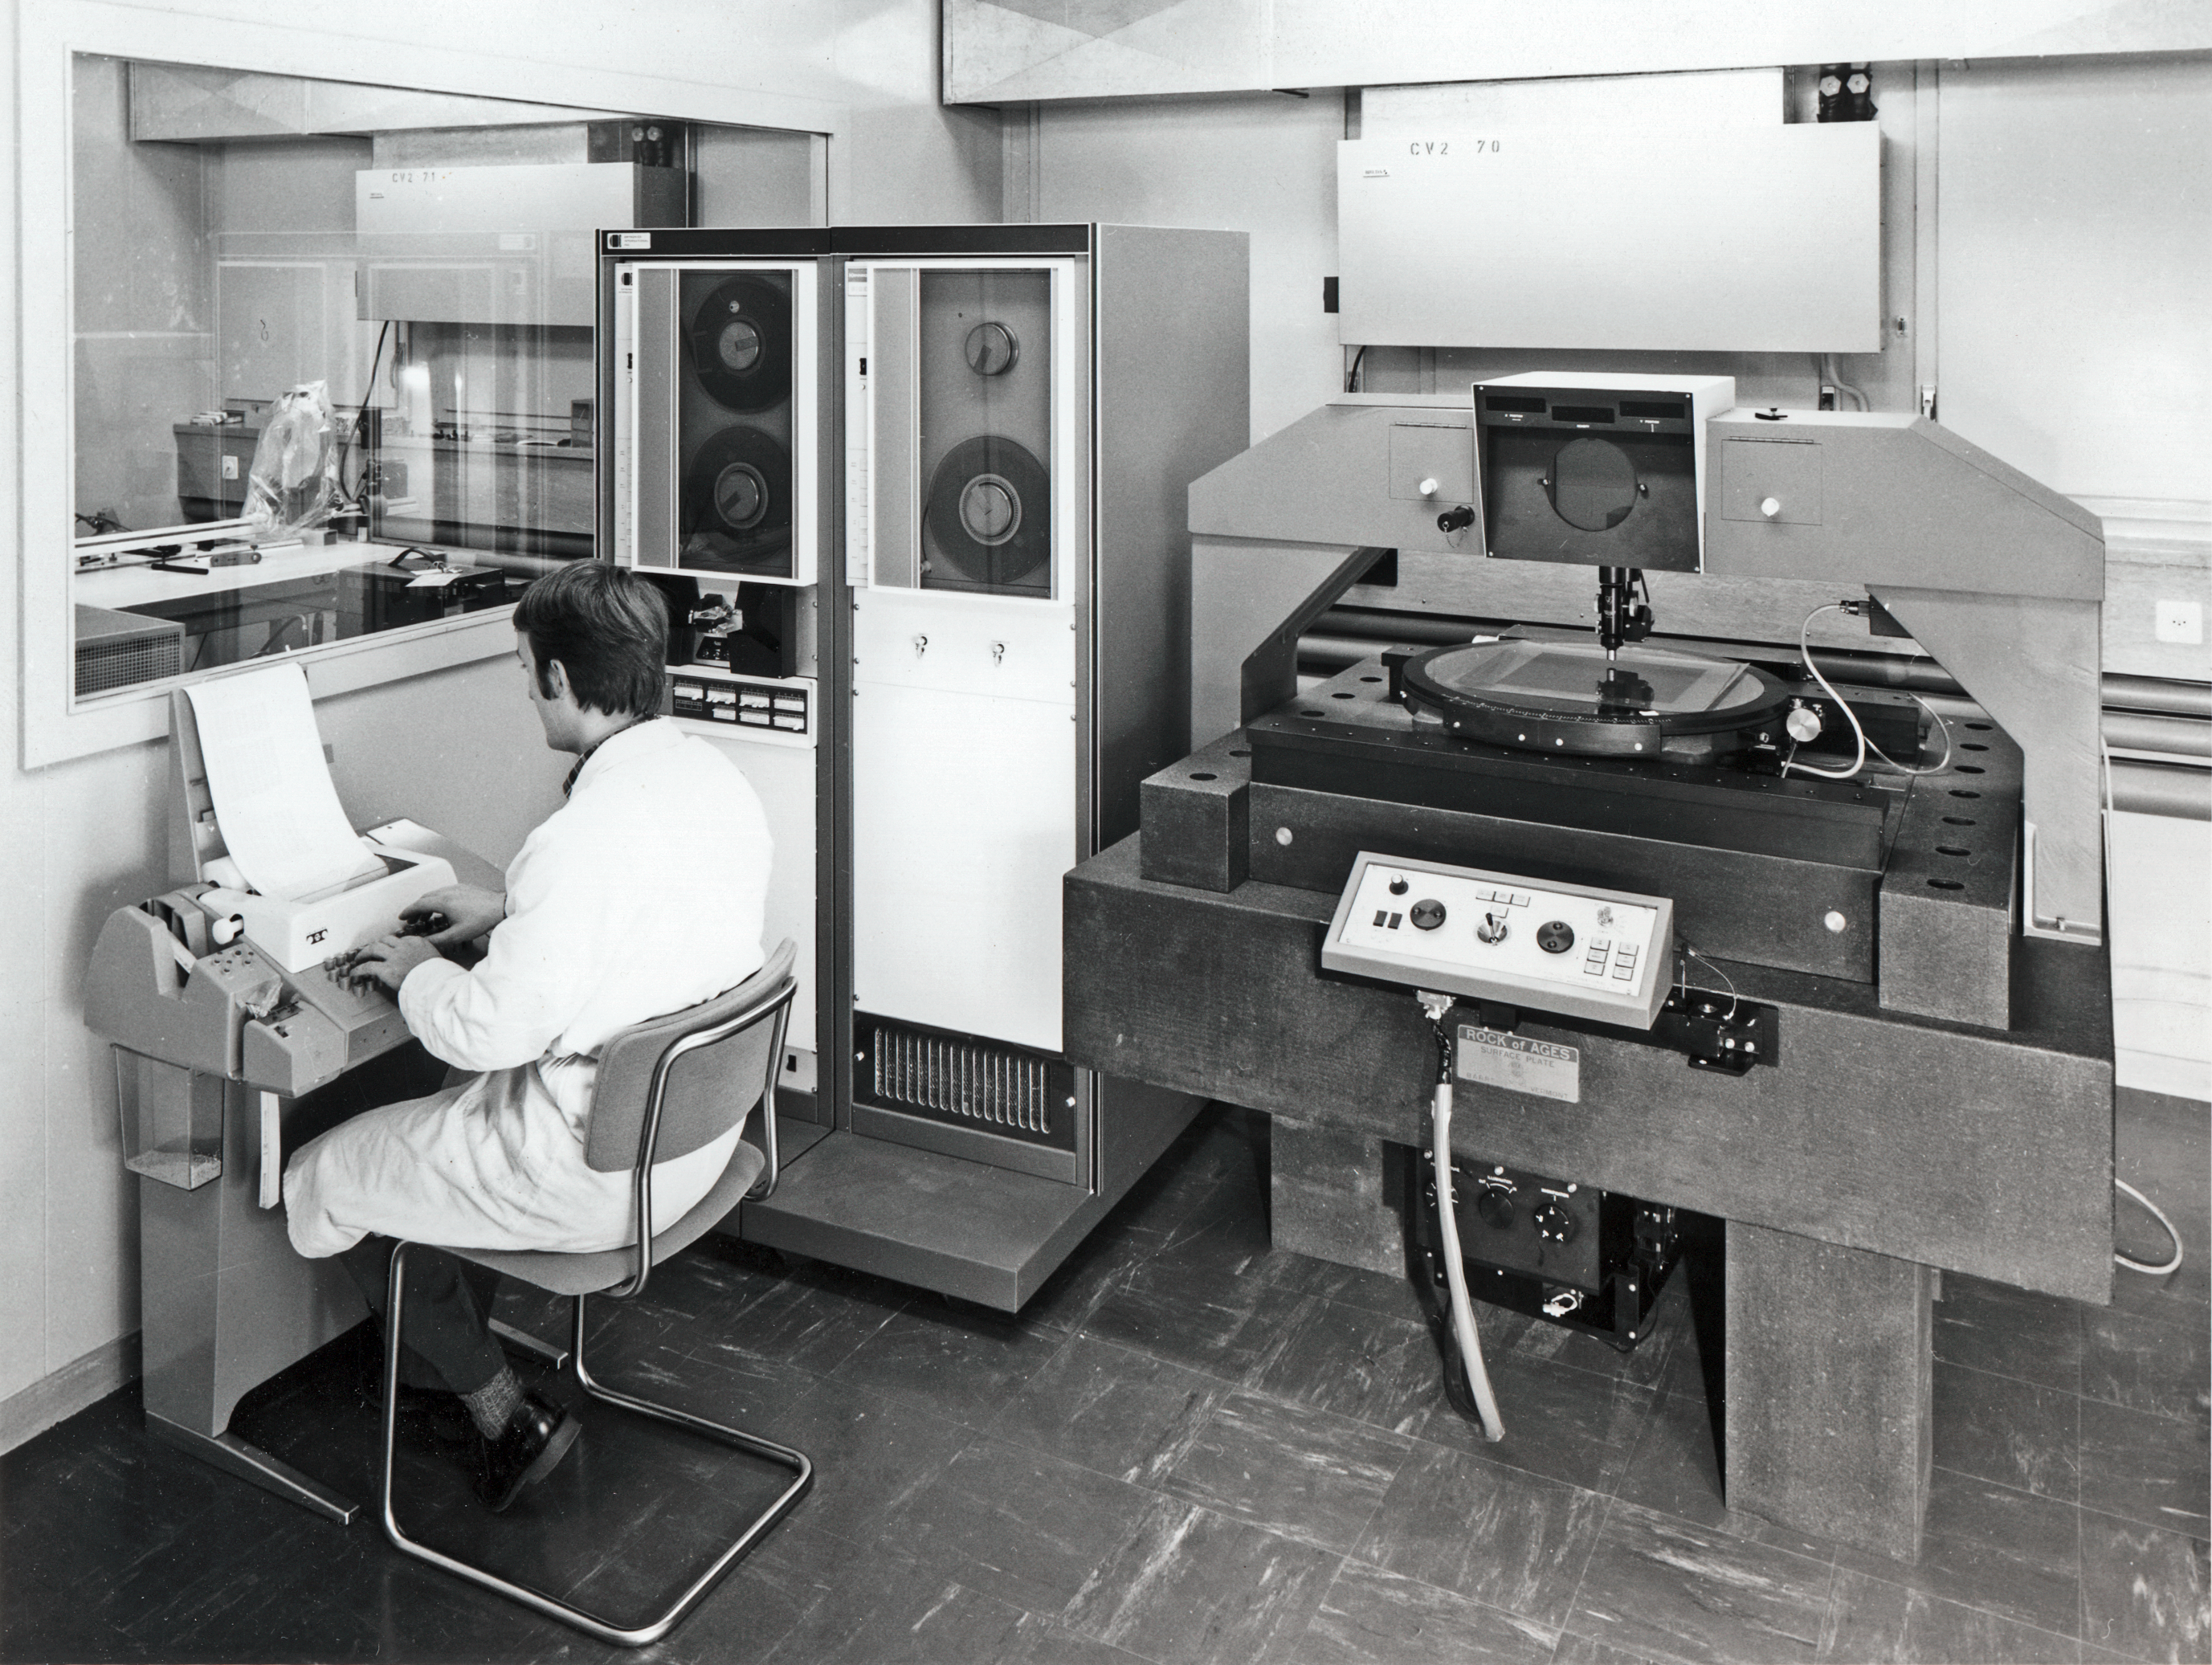

Plate scanner at CERN

An early scanner for photographic plates, located at CERN, used for one of the first digitised surveys by Andris Lauberts and Ed Valentijn.

Credit: ESO